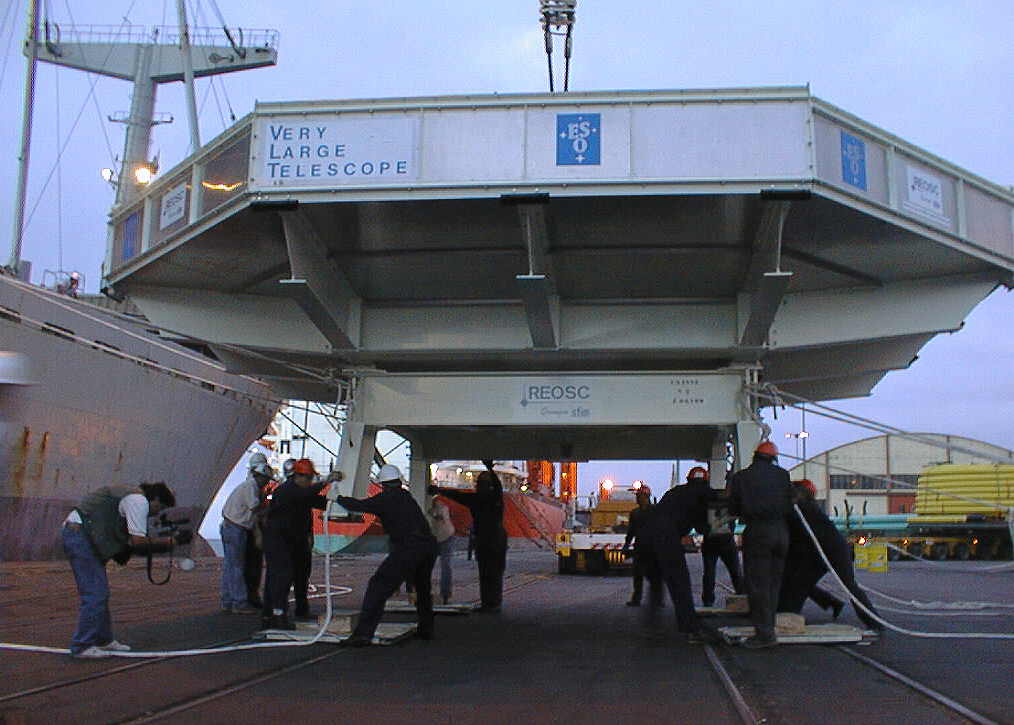

First VLT mirror touchdown

Touch-down for the first VLT mirror in Chile. The Transport Box with the fragile mirror inside is lowered ever so softly onto the dock in Antofagasta.

Credit: ESO